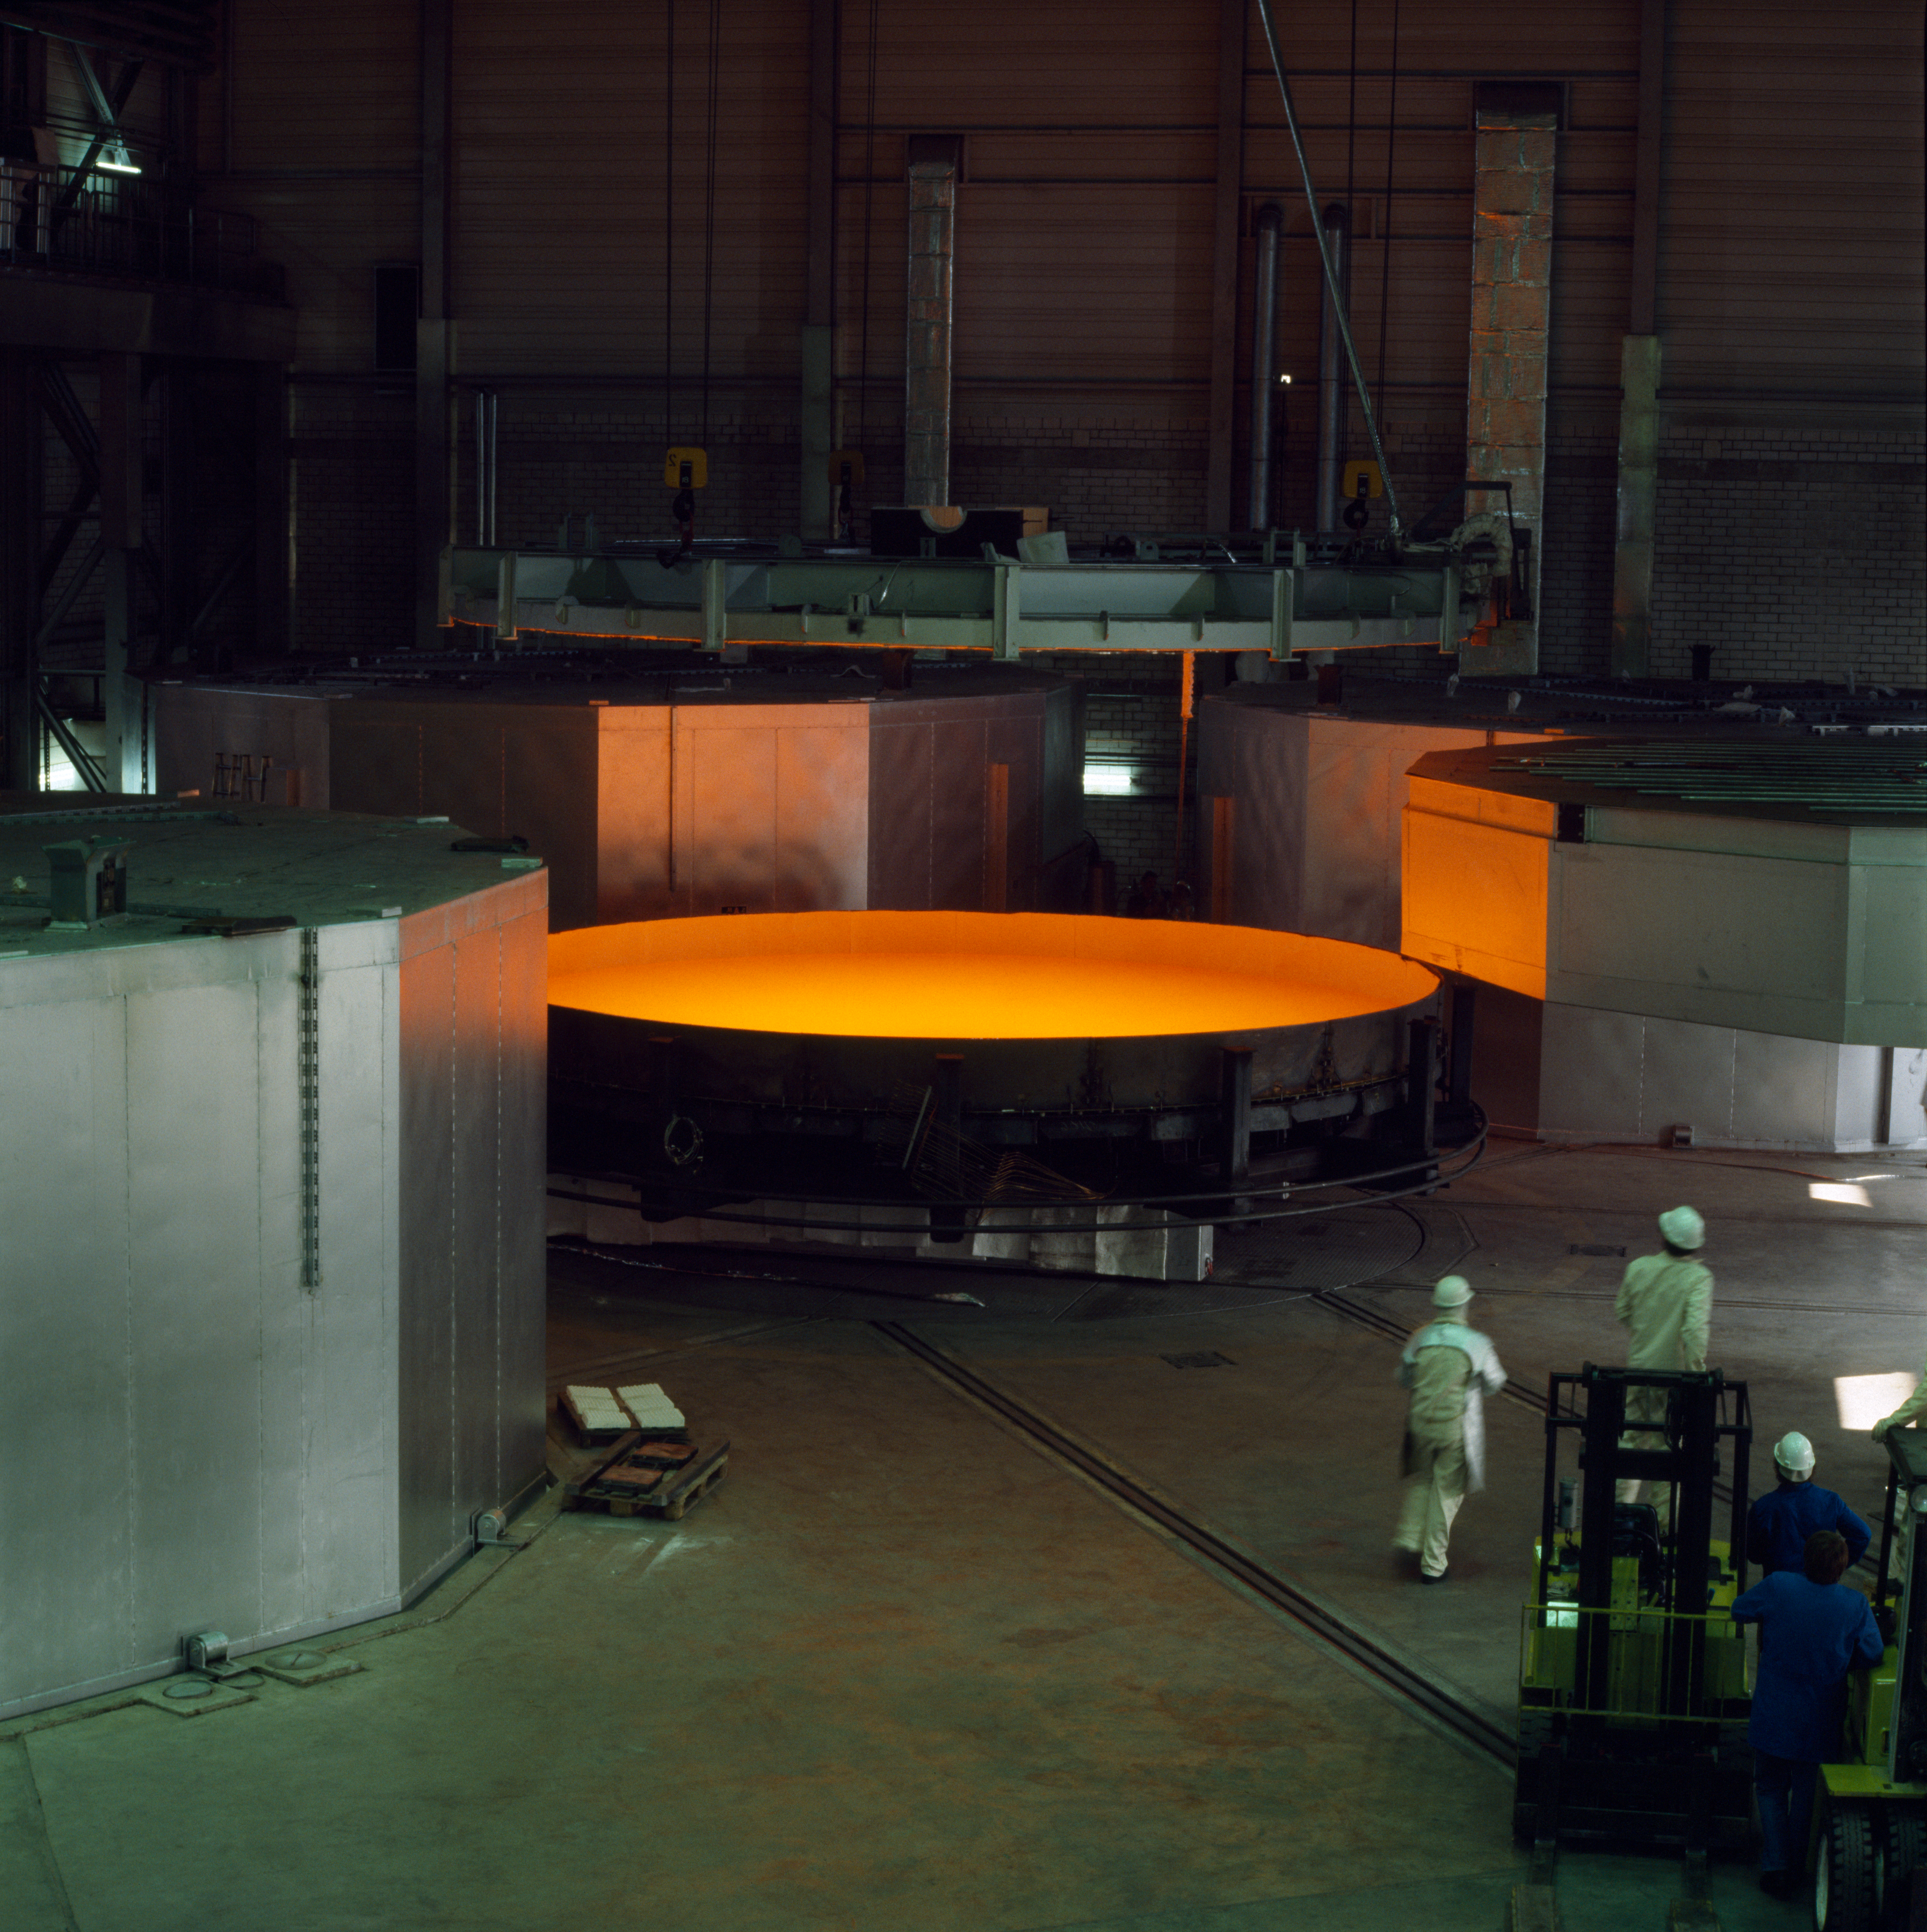

VLT M1 production at Schott

Production of the VLT primary mirrors at the Schott company in Germany. The liquid yellow glowing glass is cooled down over several weeks under controlled conditions. This picture was obtained in February 1993.

Credit: ESO